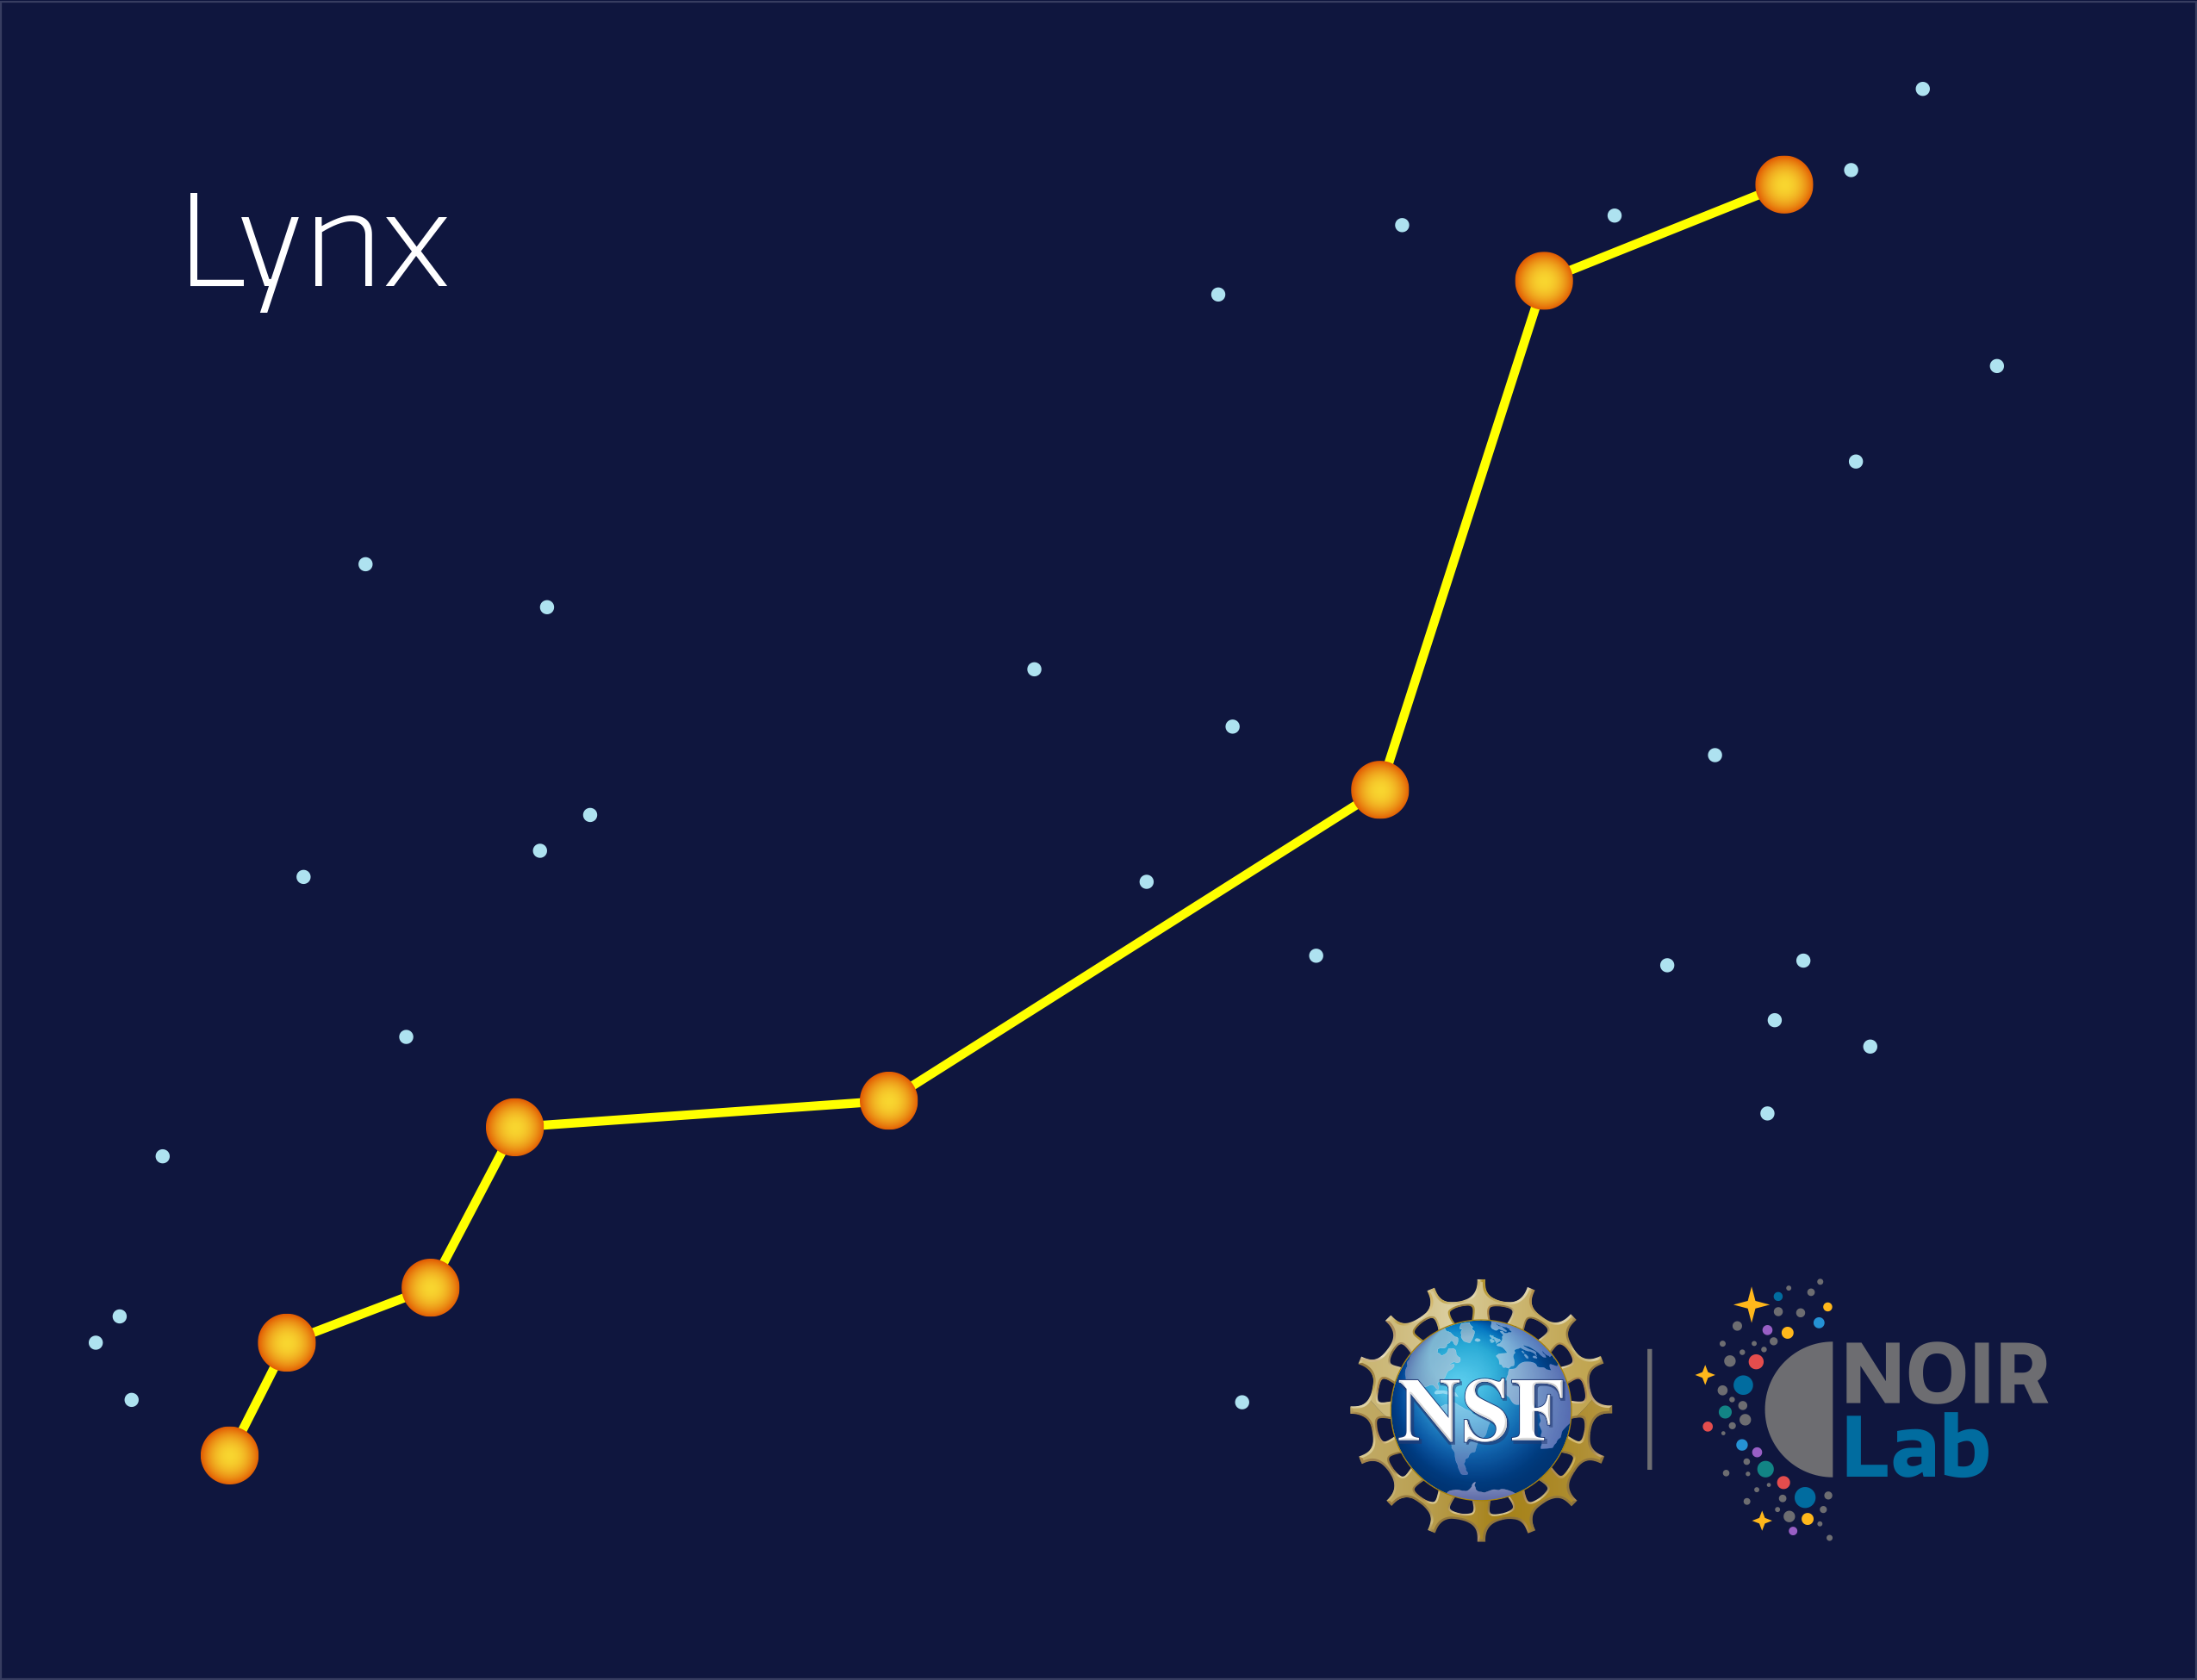

Lynx

Credit: NOIRLab